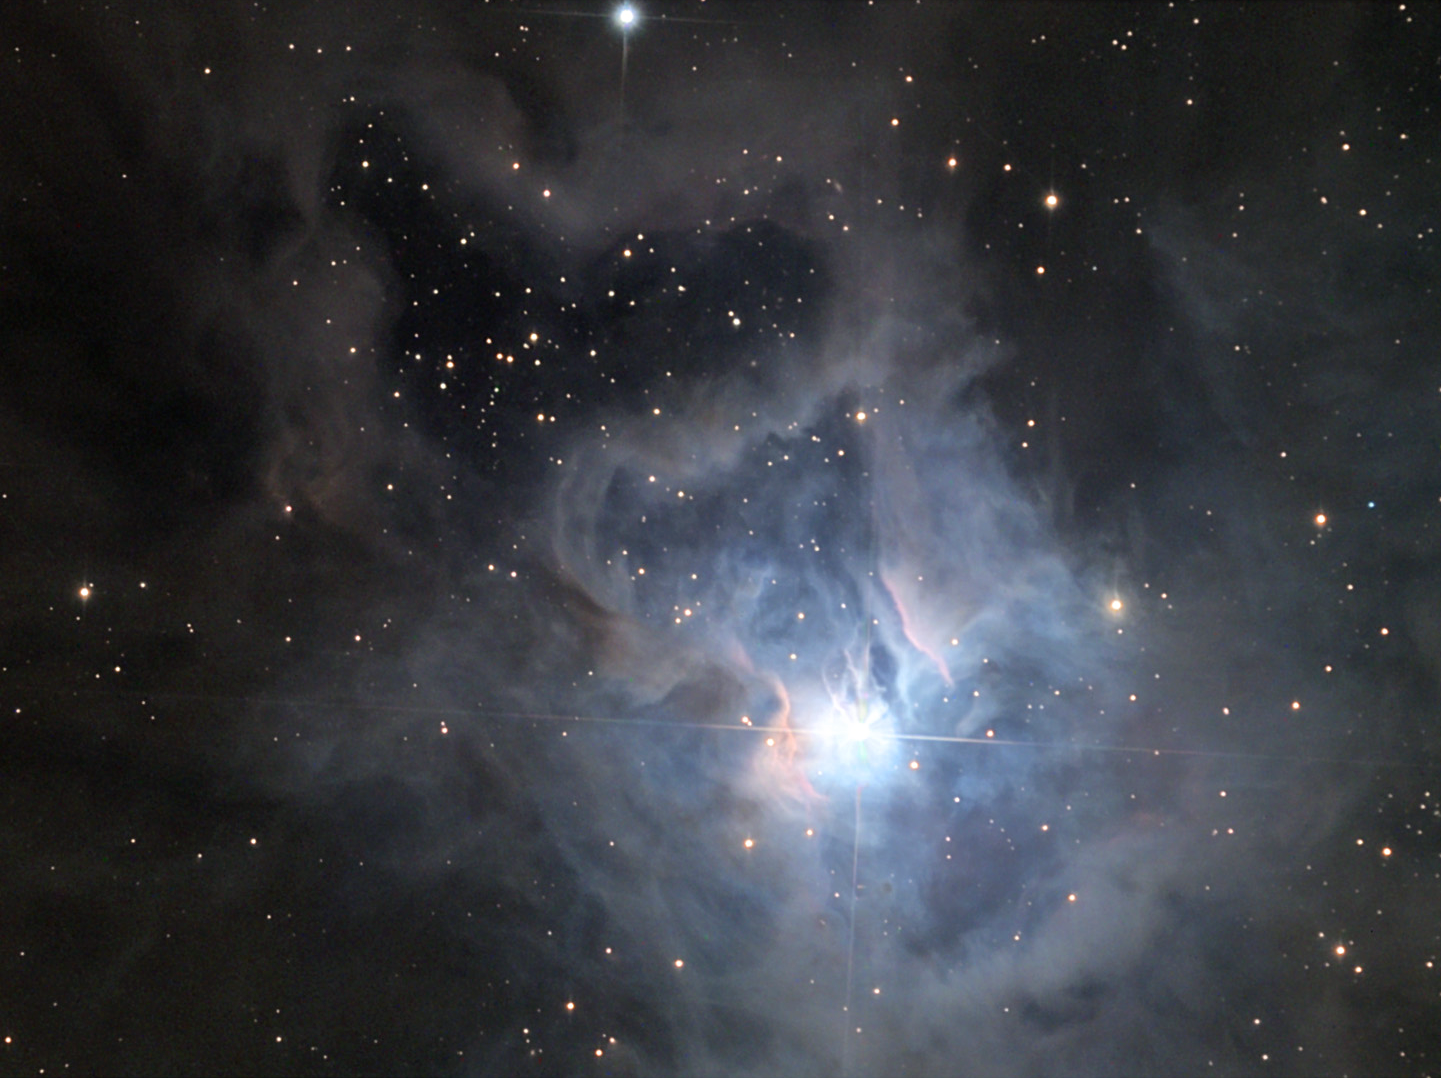

NGC 7023: The Iris Nebula

In mother nature (here on the Earth), the energy spent by real irises to attract pollinators is impressive. Wonderful colors and details attract and assist nectar-seeking guests. While there isn't a biological imperative for the Iris Nebula shown here, its color and detail certainly does invite anyone that searches the heavens to stop and take in this delicate vista. Pastel shades of blue and pink highlight the clouds of this celestial flower.

This image was taken as part of Advanced Observing Program (AOP) program at Kitt Peak Visitor Center during 2014.

Credit: KPNO/NOIRLab/NSF/AURA/Adam Block